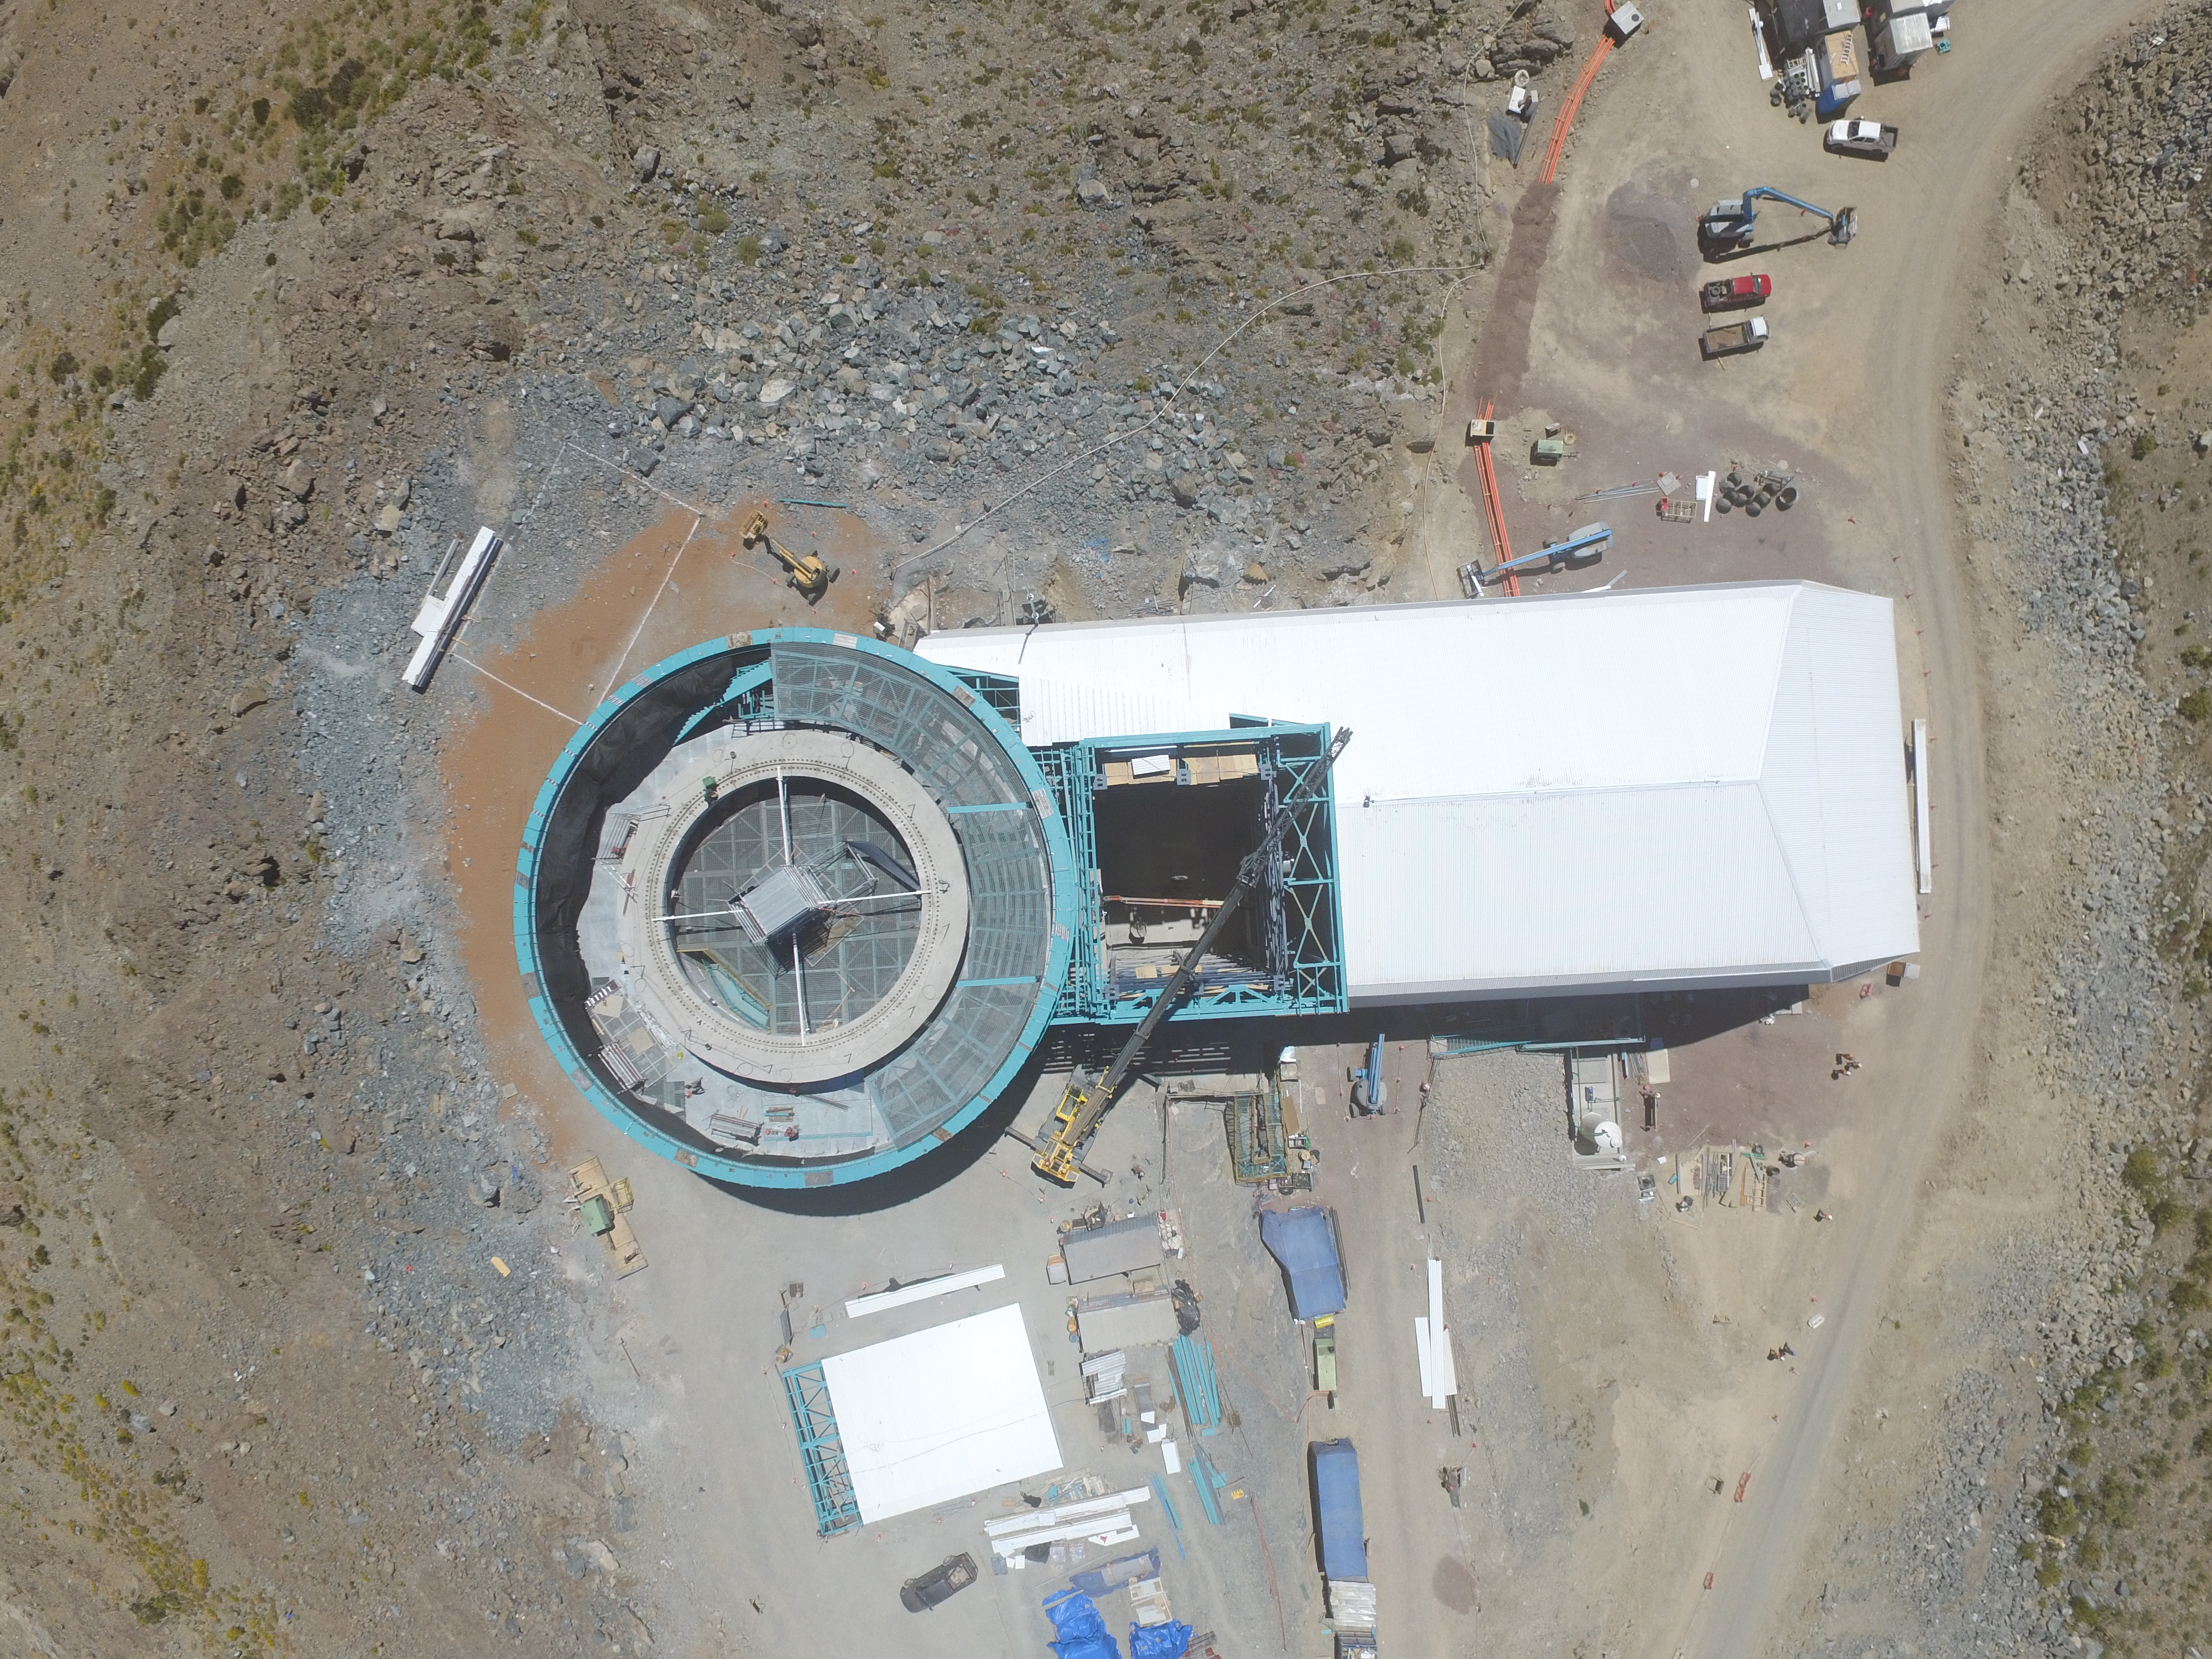

Drone Photo of LSST Facility and Environs December 2017

LSST Assembly Integration Verification (AIV) Manager Jacques Sebag submitted these aerial drone photos of the LSST facility, taken on December 28. The photos were taken after the LSST team collaborated with subcontractor Besalco to move the facility mobile roof to the flat area located on the north side of the lower enclosure. Congratulations to all for this achievement at the end of 2017!

Credit: Rubin Observatory/NSF/AURA